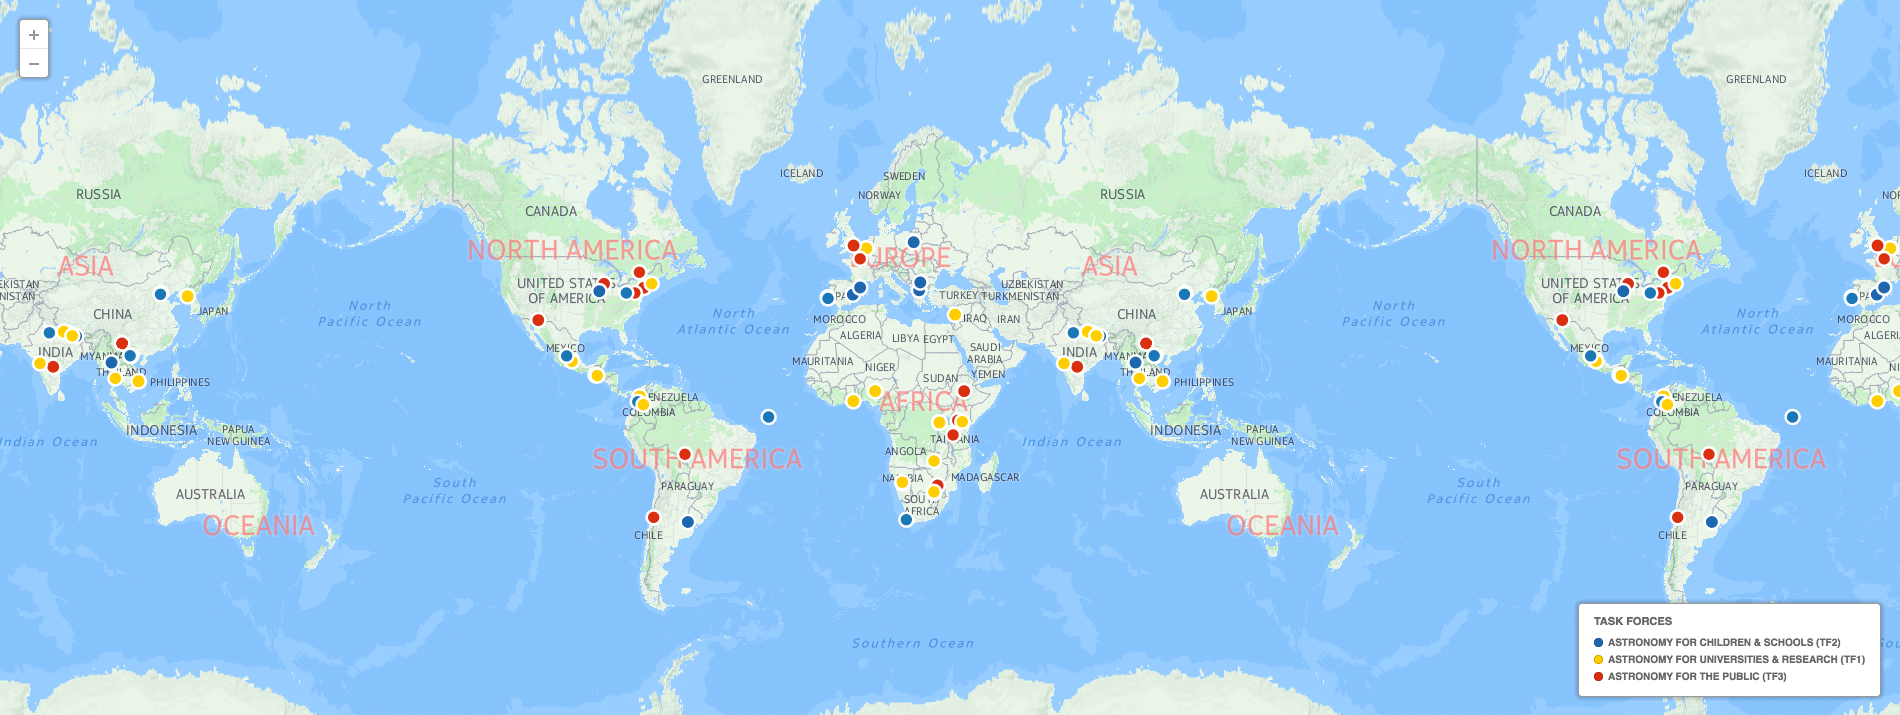

Funded projects by the OAD

This map shows where the projects funded by the IAU Office of Astronomy for Development are located. These are projects for the years 2013, 2014 and part of 2015.

Credit: IAU